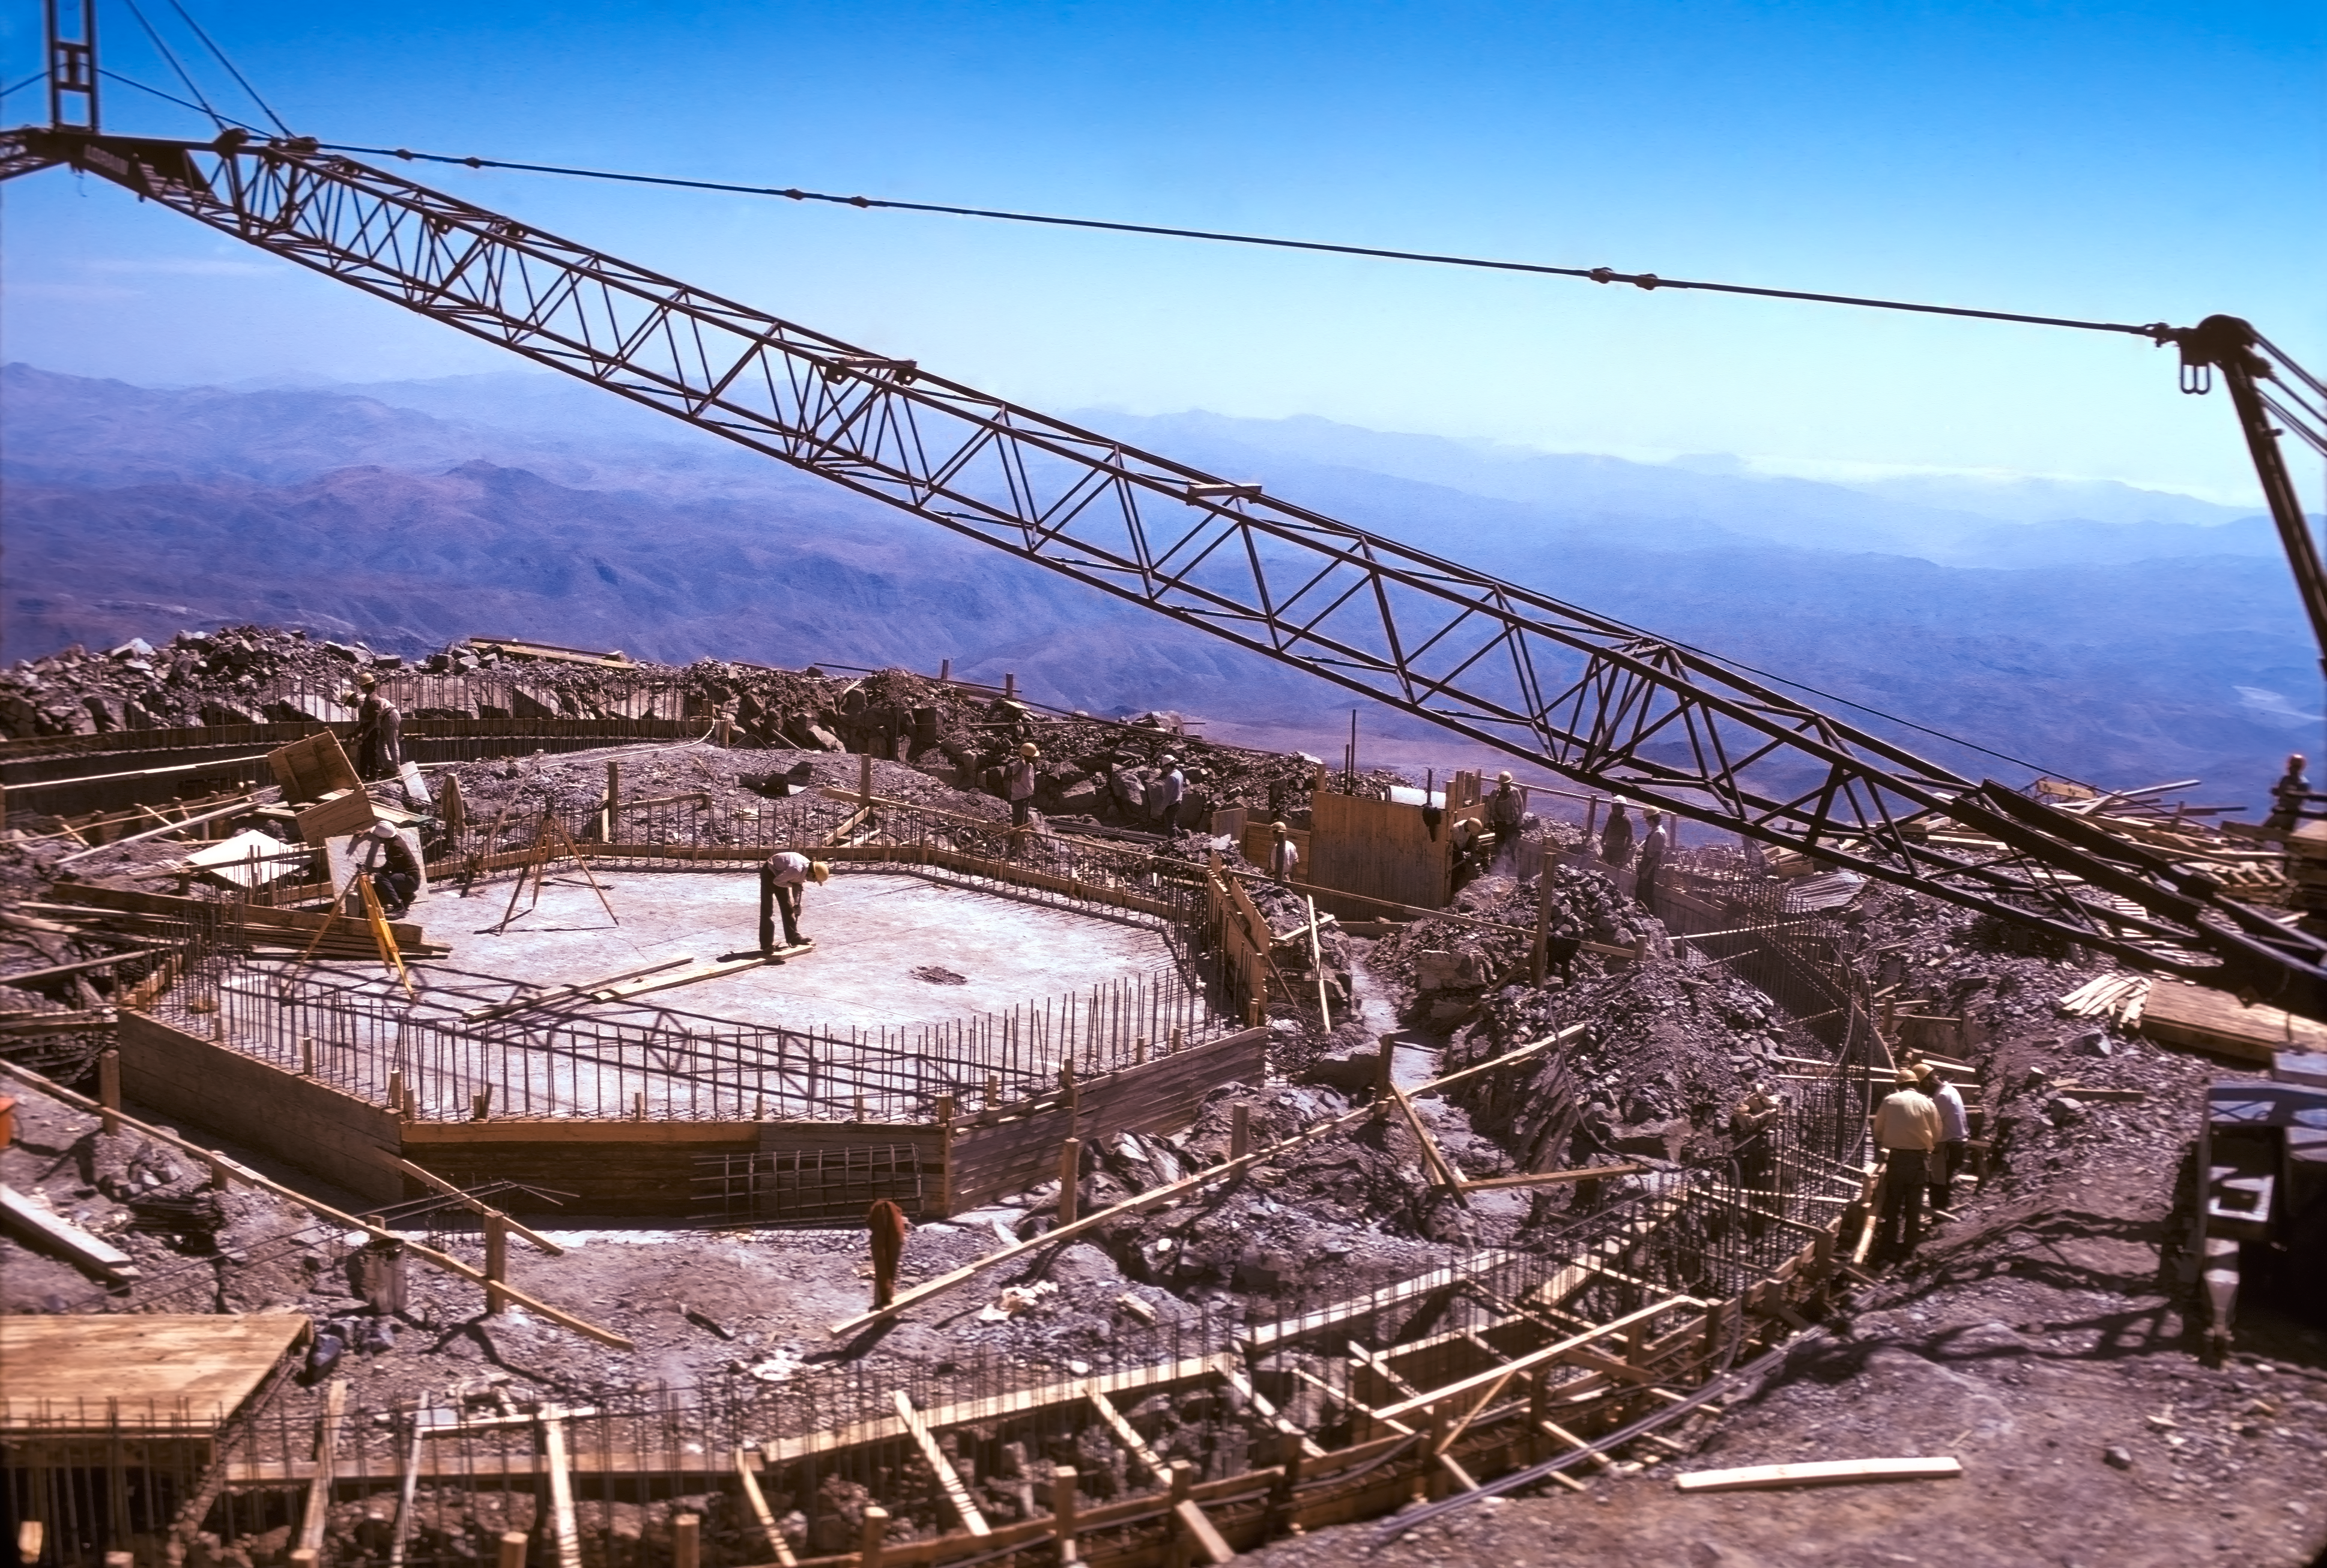

Foundations of the dome of the ESO 3.6-metre telescope

A view of the foundations of the dome of the ESO 3.6-metre Telescope located at La Silla Observatory in Chile, circa 1974.

Credit: ESO